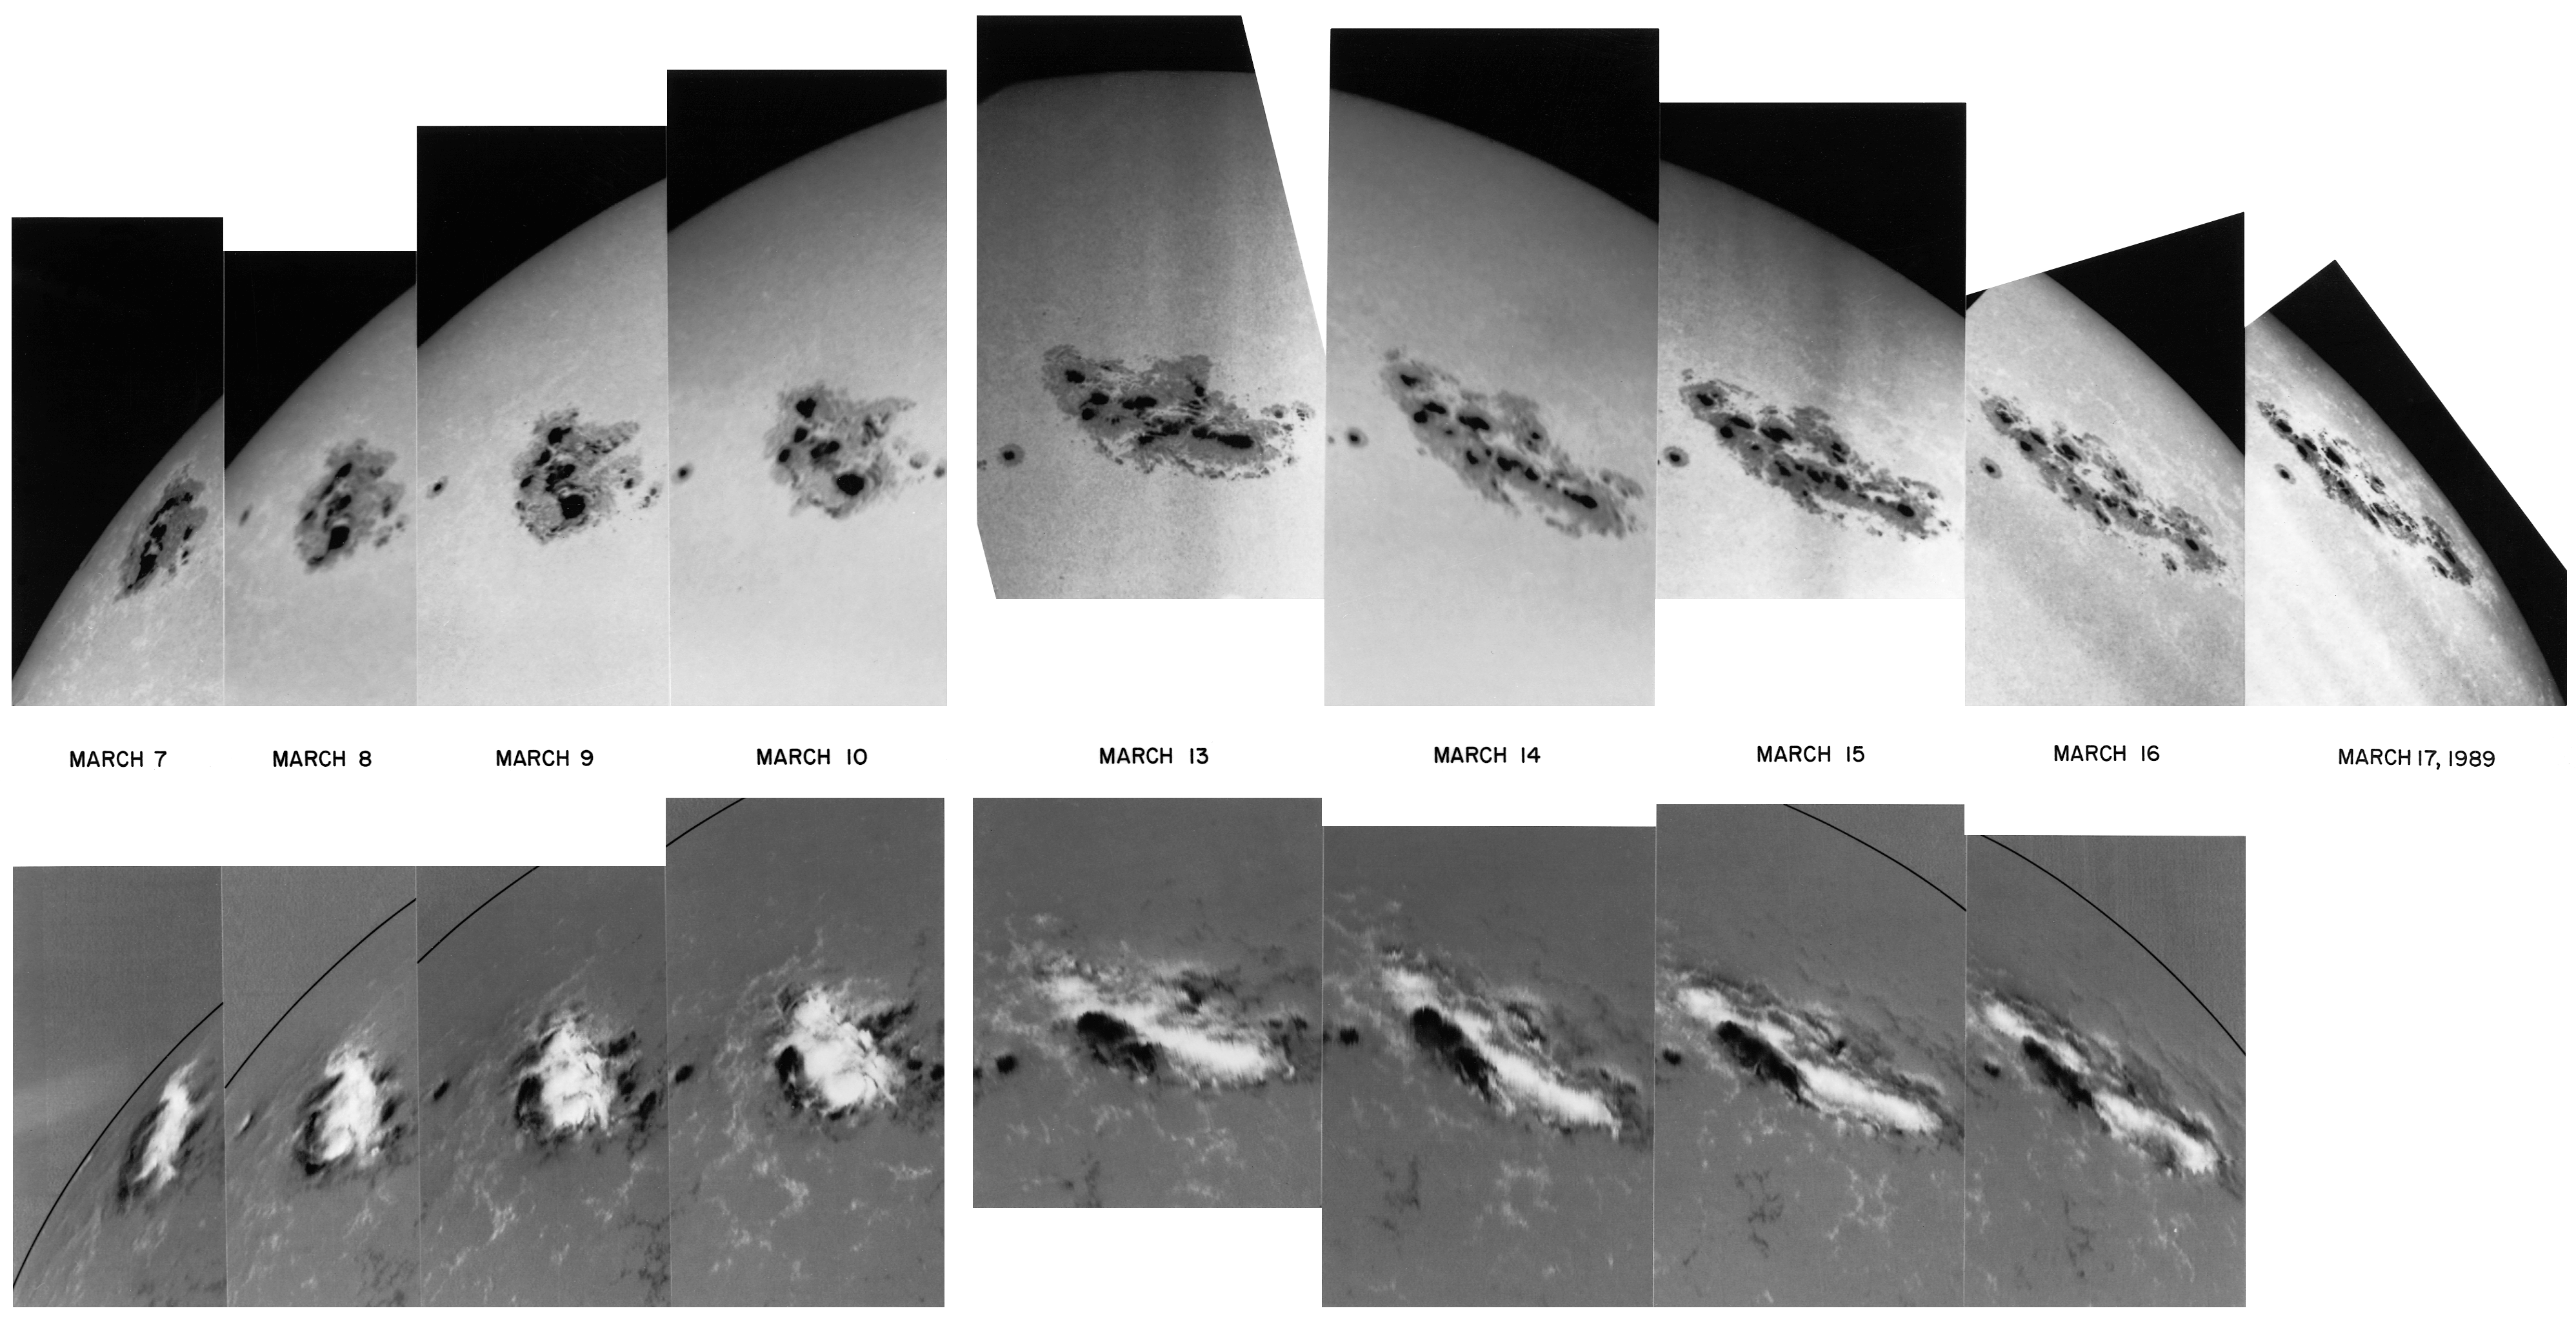

Sunspot, March 7-17 1989.

A series of images of the Sun taken during the period March 7-17 1989. This series shows the evolution of a sunspot group as it moves around the Sun. The upper sequence, taken in white light, shows the more usual representation of the solar surface. Below, the same sunspot region is followed from magnetogram studies, where black and white regions show different magnetic polarity. The correspondence between morphology and magnetic activity is clear.

Credit: NSO/AURA/NSF/NOIRLab